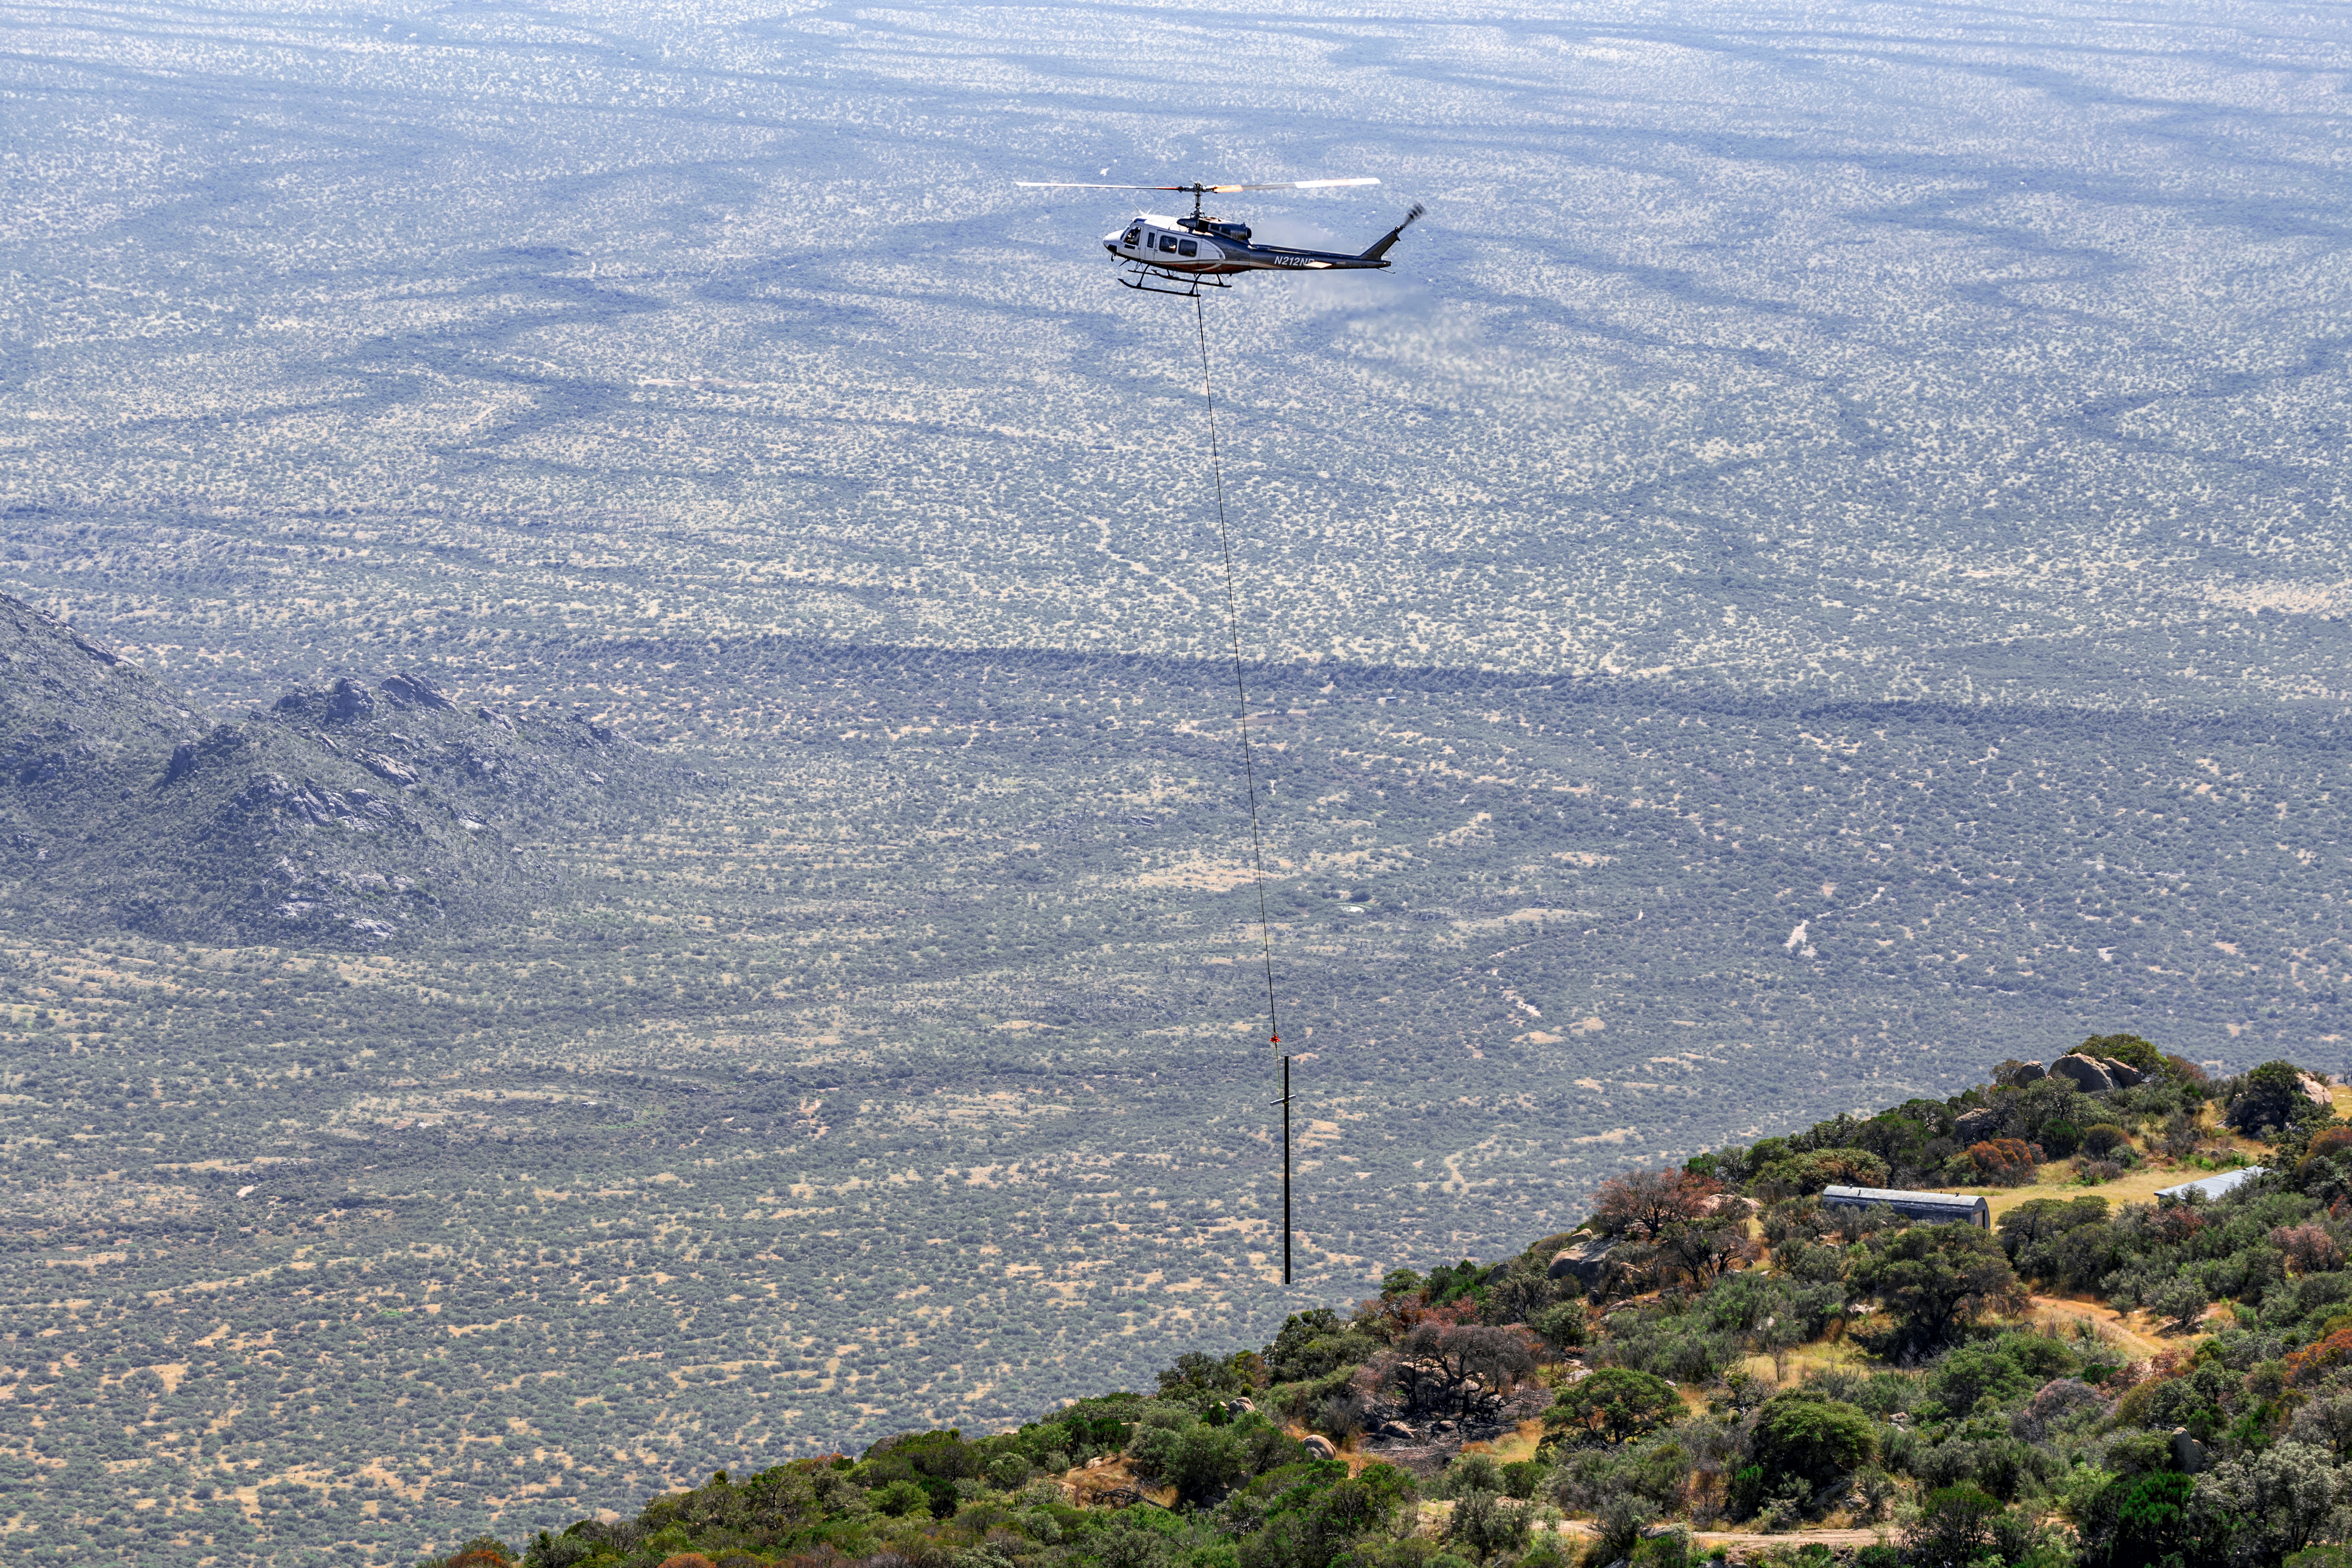

KPNO Power Pole Installation

Power pole installation taking place at Kitt Peak National Observatory in Arizona after the Contreras Fire.

Credit: KPNO/NOIRLab/NSF/AURA